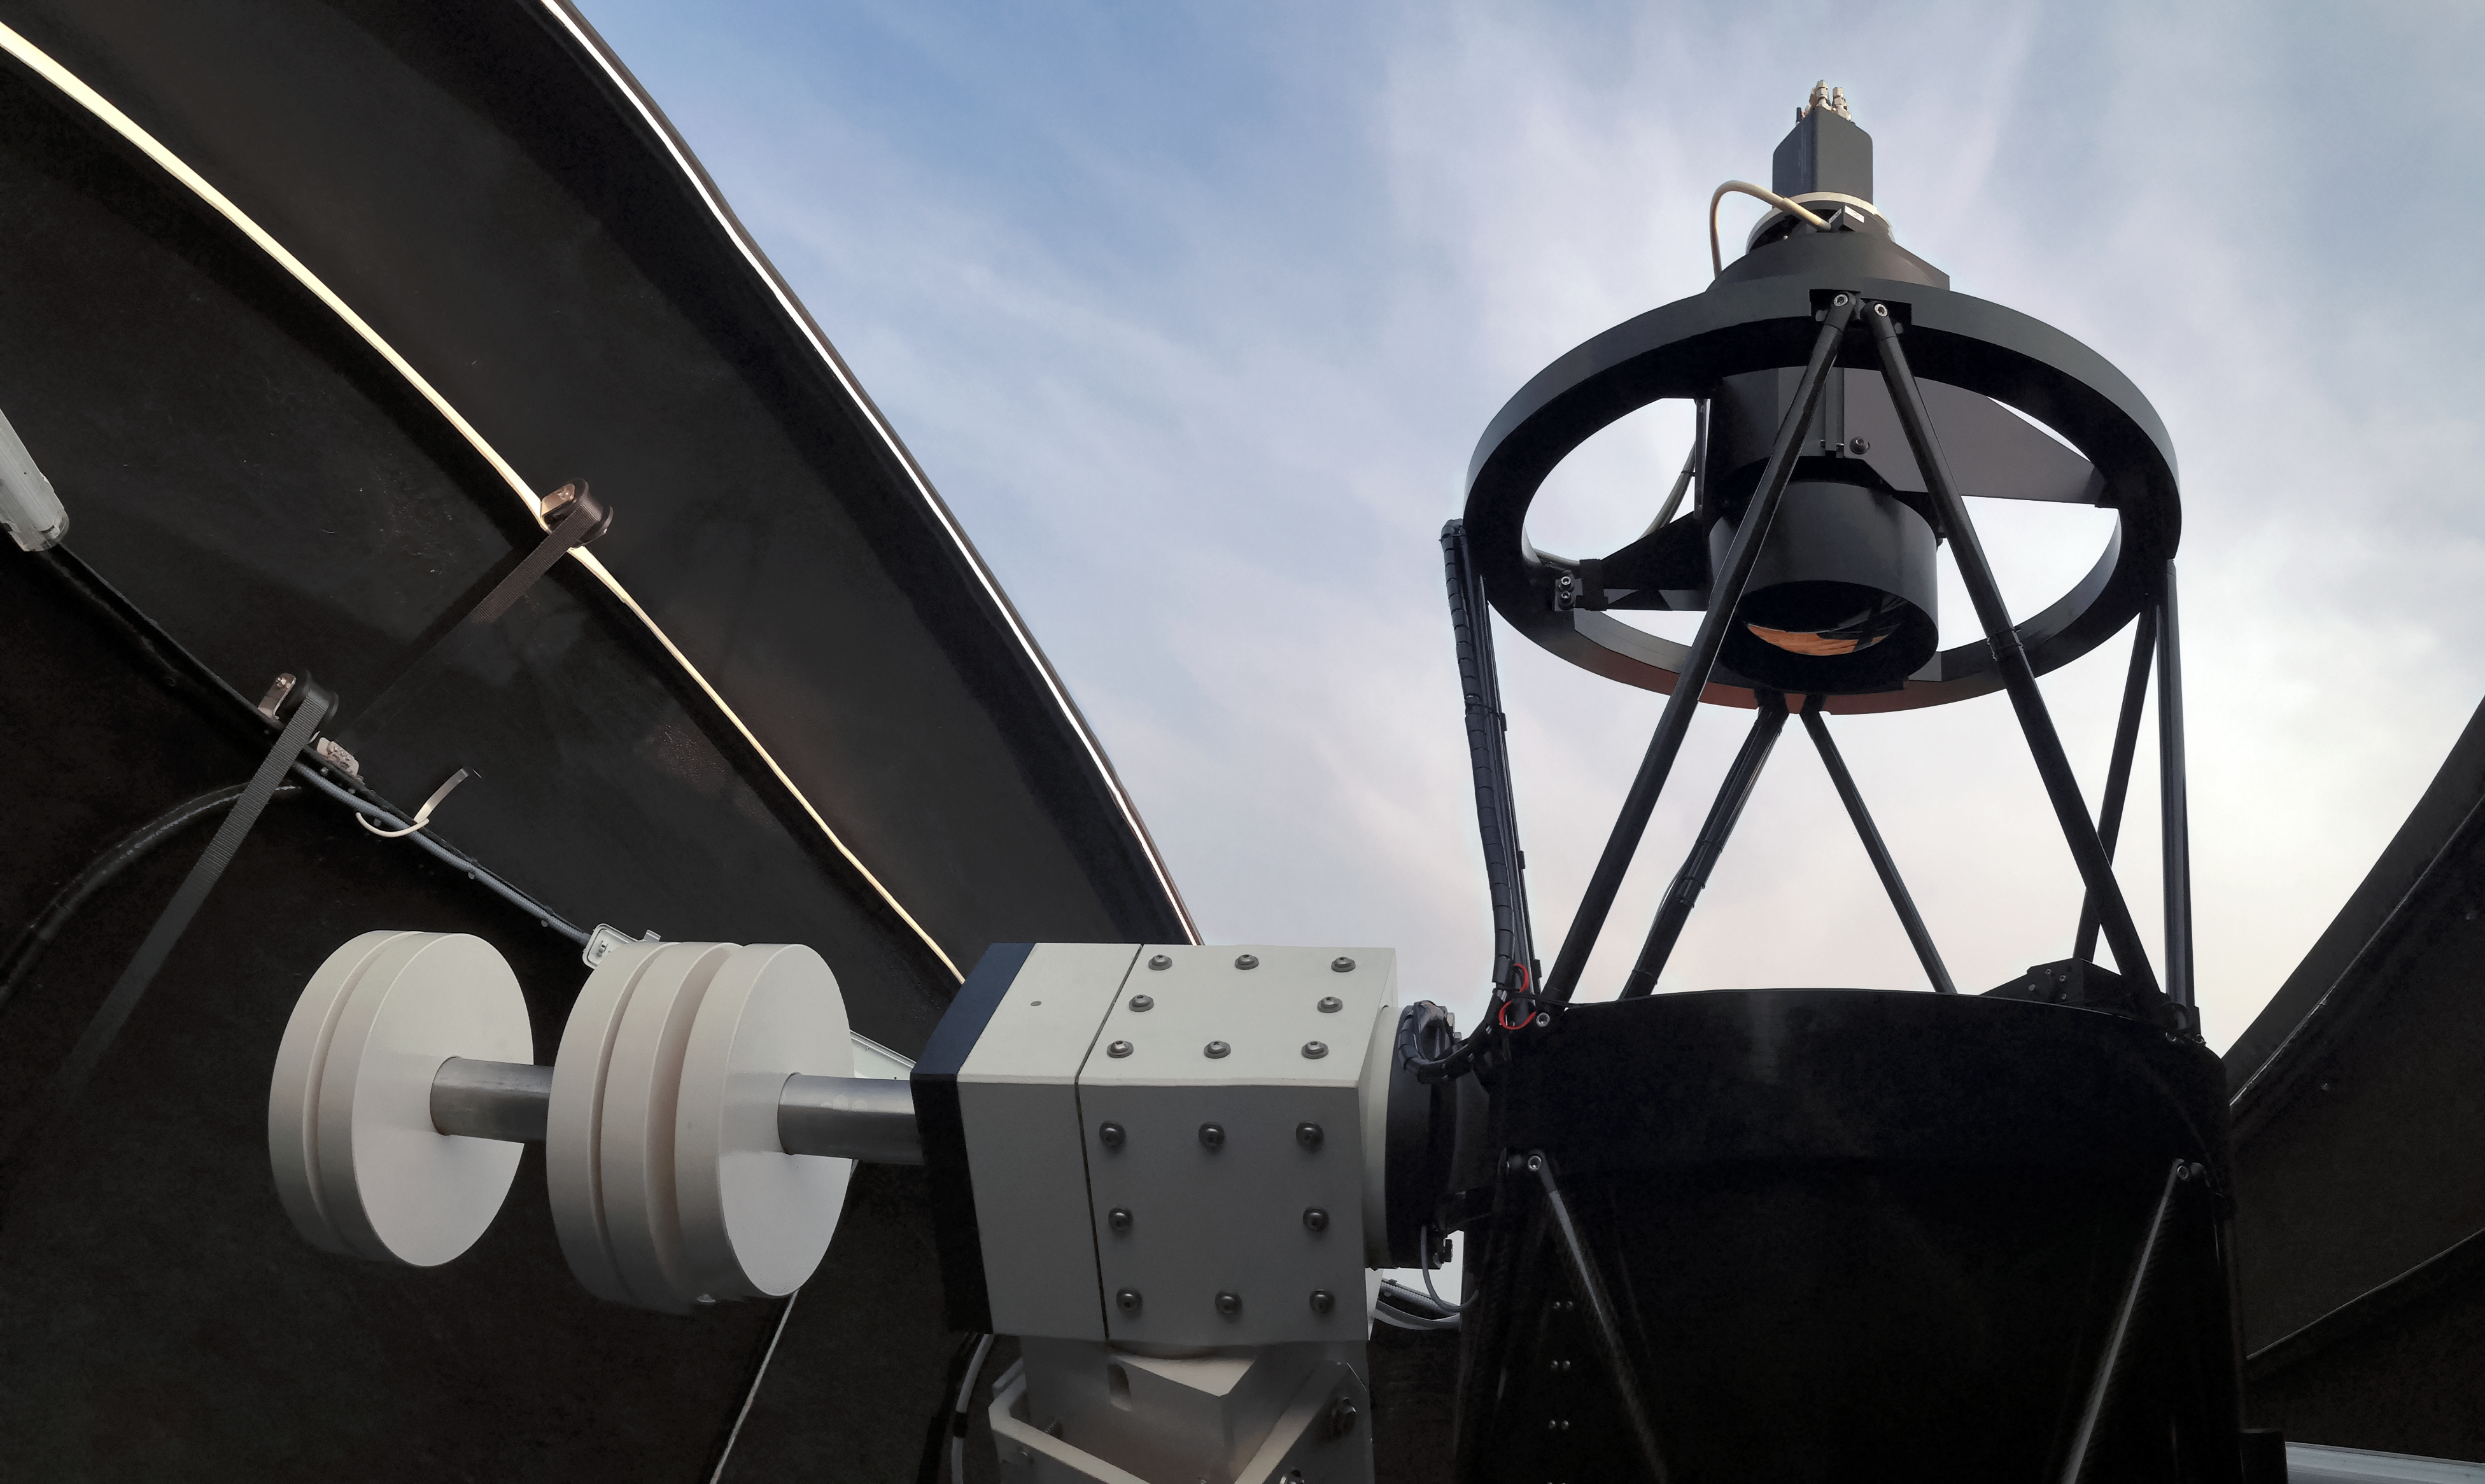

ESA will site its Test-Bed Telescope at La Silla

Under a cooperation agreement between ESO and ESA, a Test-Bed Telescope similar to the one shown here will be sited at ESO’s La Silla Observatory in Chile. Taking advantage of the world-class observing conditions there, the telescope will pave the way for an autonomous optical sensor network which will detect and track an extensive list of near-Earth objects, such as asteroids.

Credit: ESA